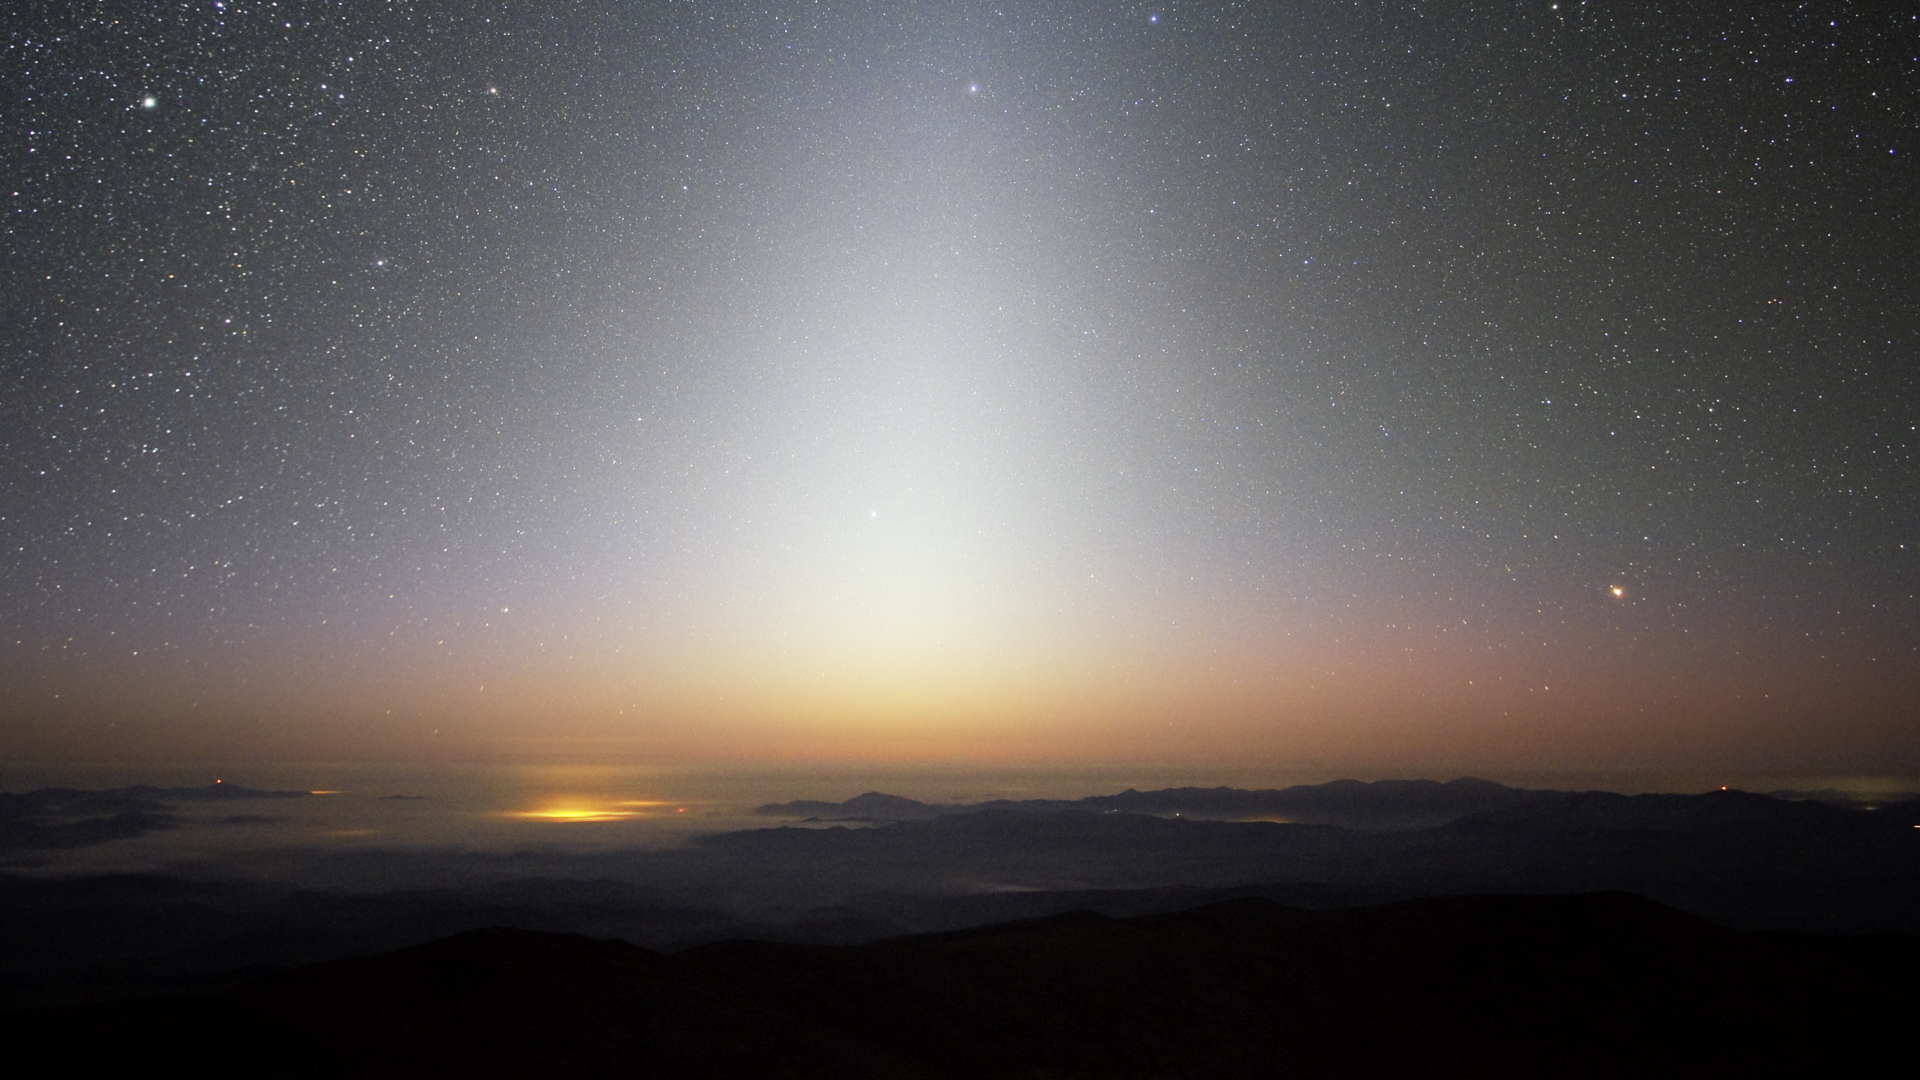

Screenshot of ESOcast 82

You can subscribe to the ESOcasts in iTunes, receive future episodes on YouTube or follow us on Vimeo. Many other ESOcast episodes are also available.

Find out how to view and contribute subtitles to the ESOcast in multiple languages, or translate this video on dotSUB.

Credit: ESO